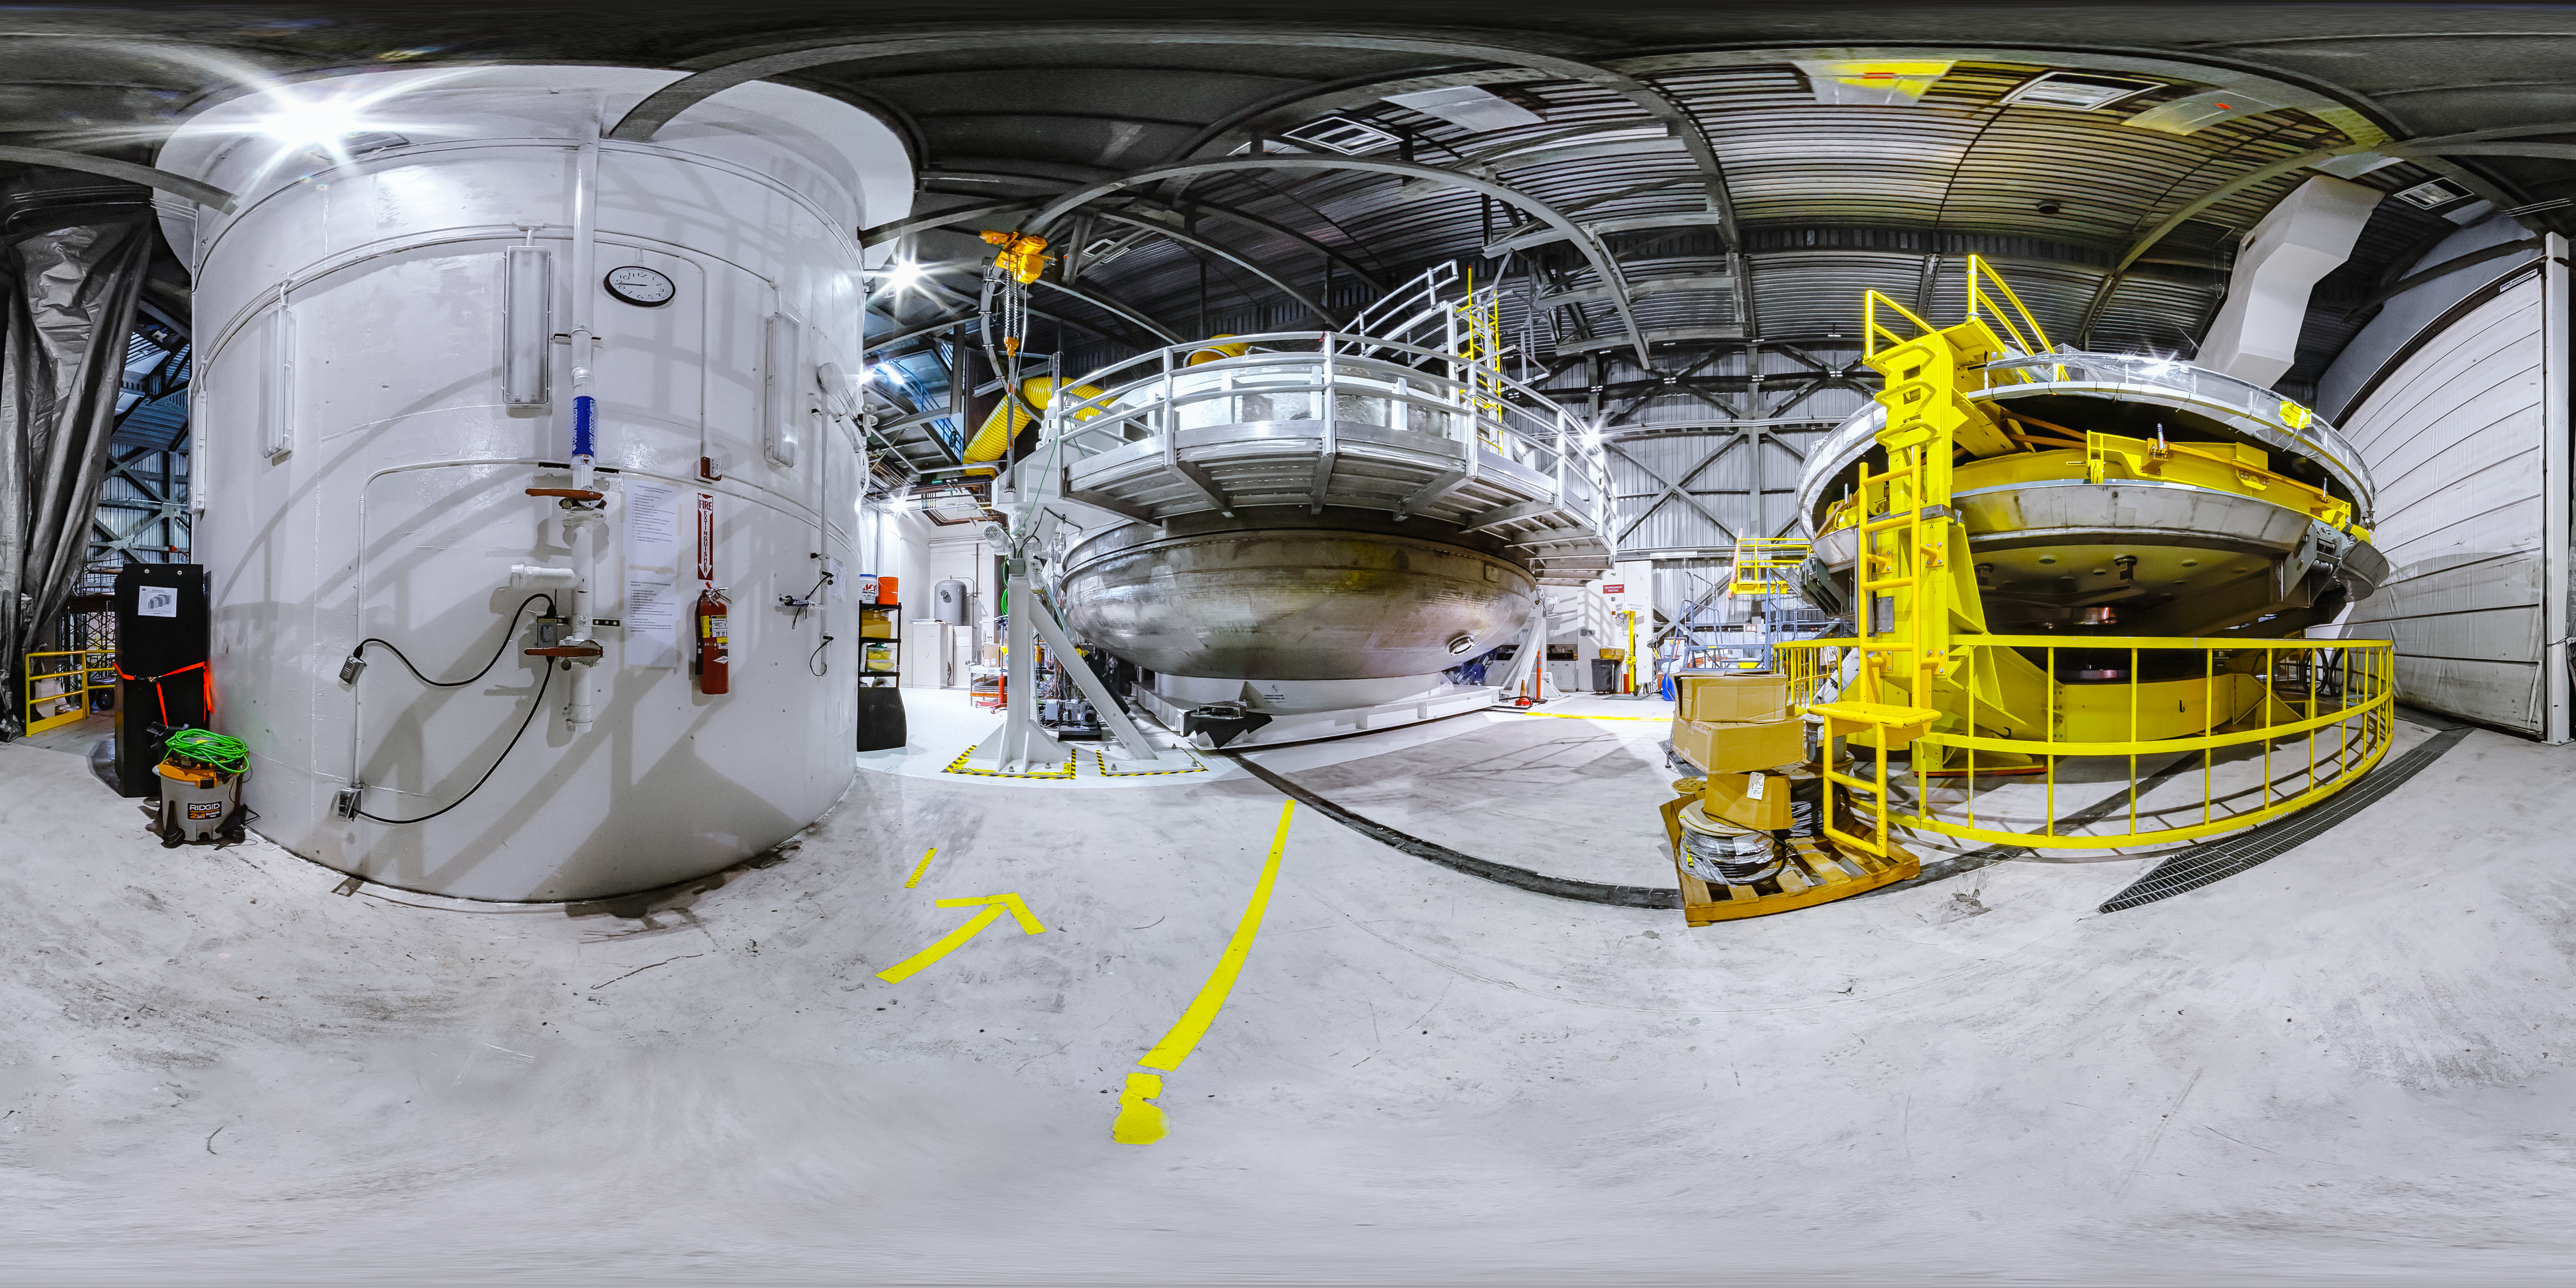

Gemini North Coating Chamber 360 Panorama

A 360 panorama of the coating chamber at Gemini North in Hawai‘i.

Credit: International Gemini Observatory/NOIRLab/NSF/AURA/J. Pollard